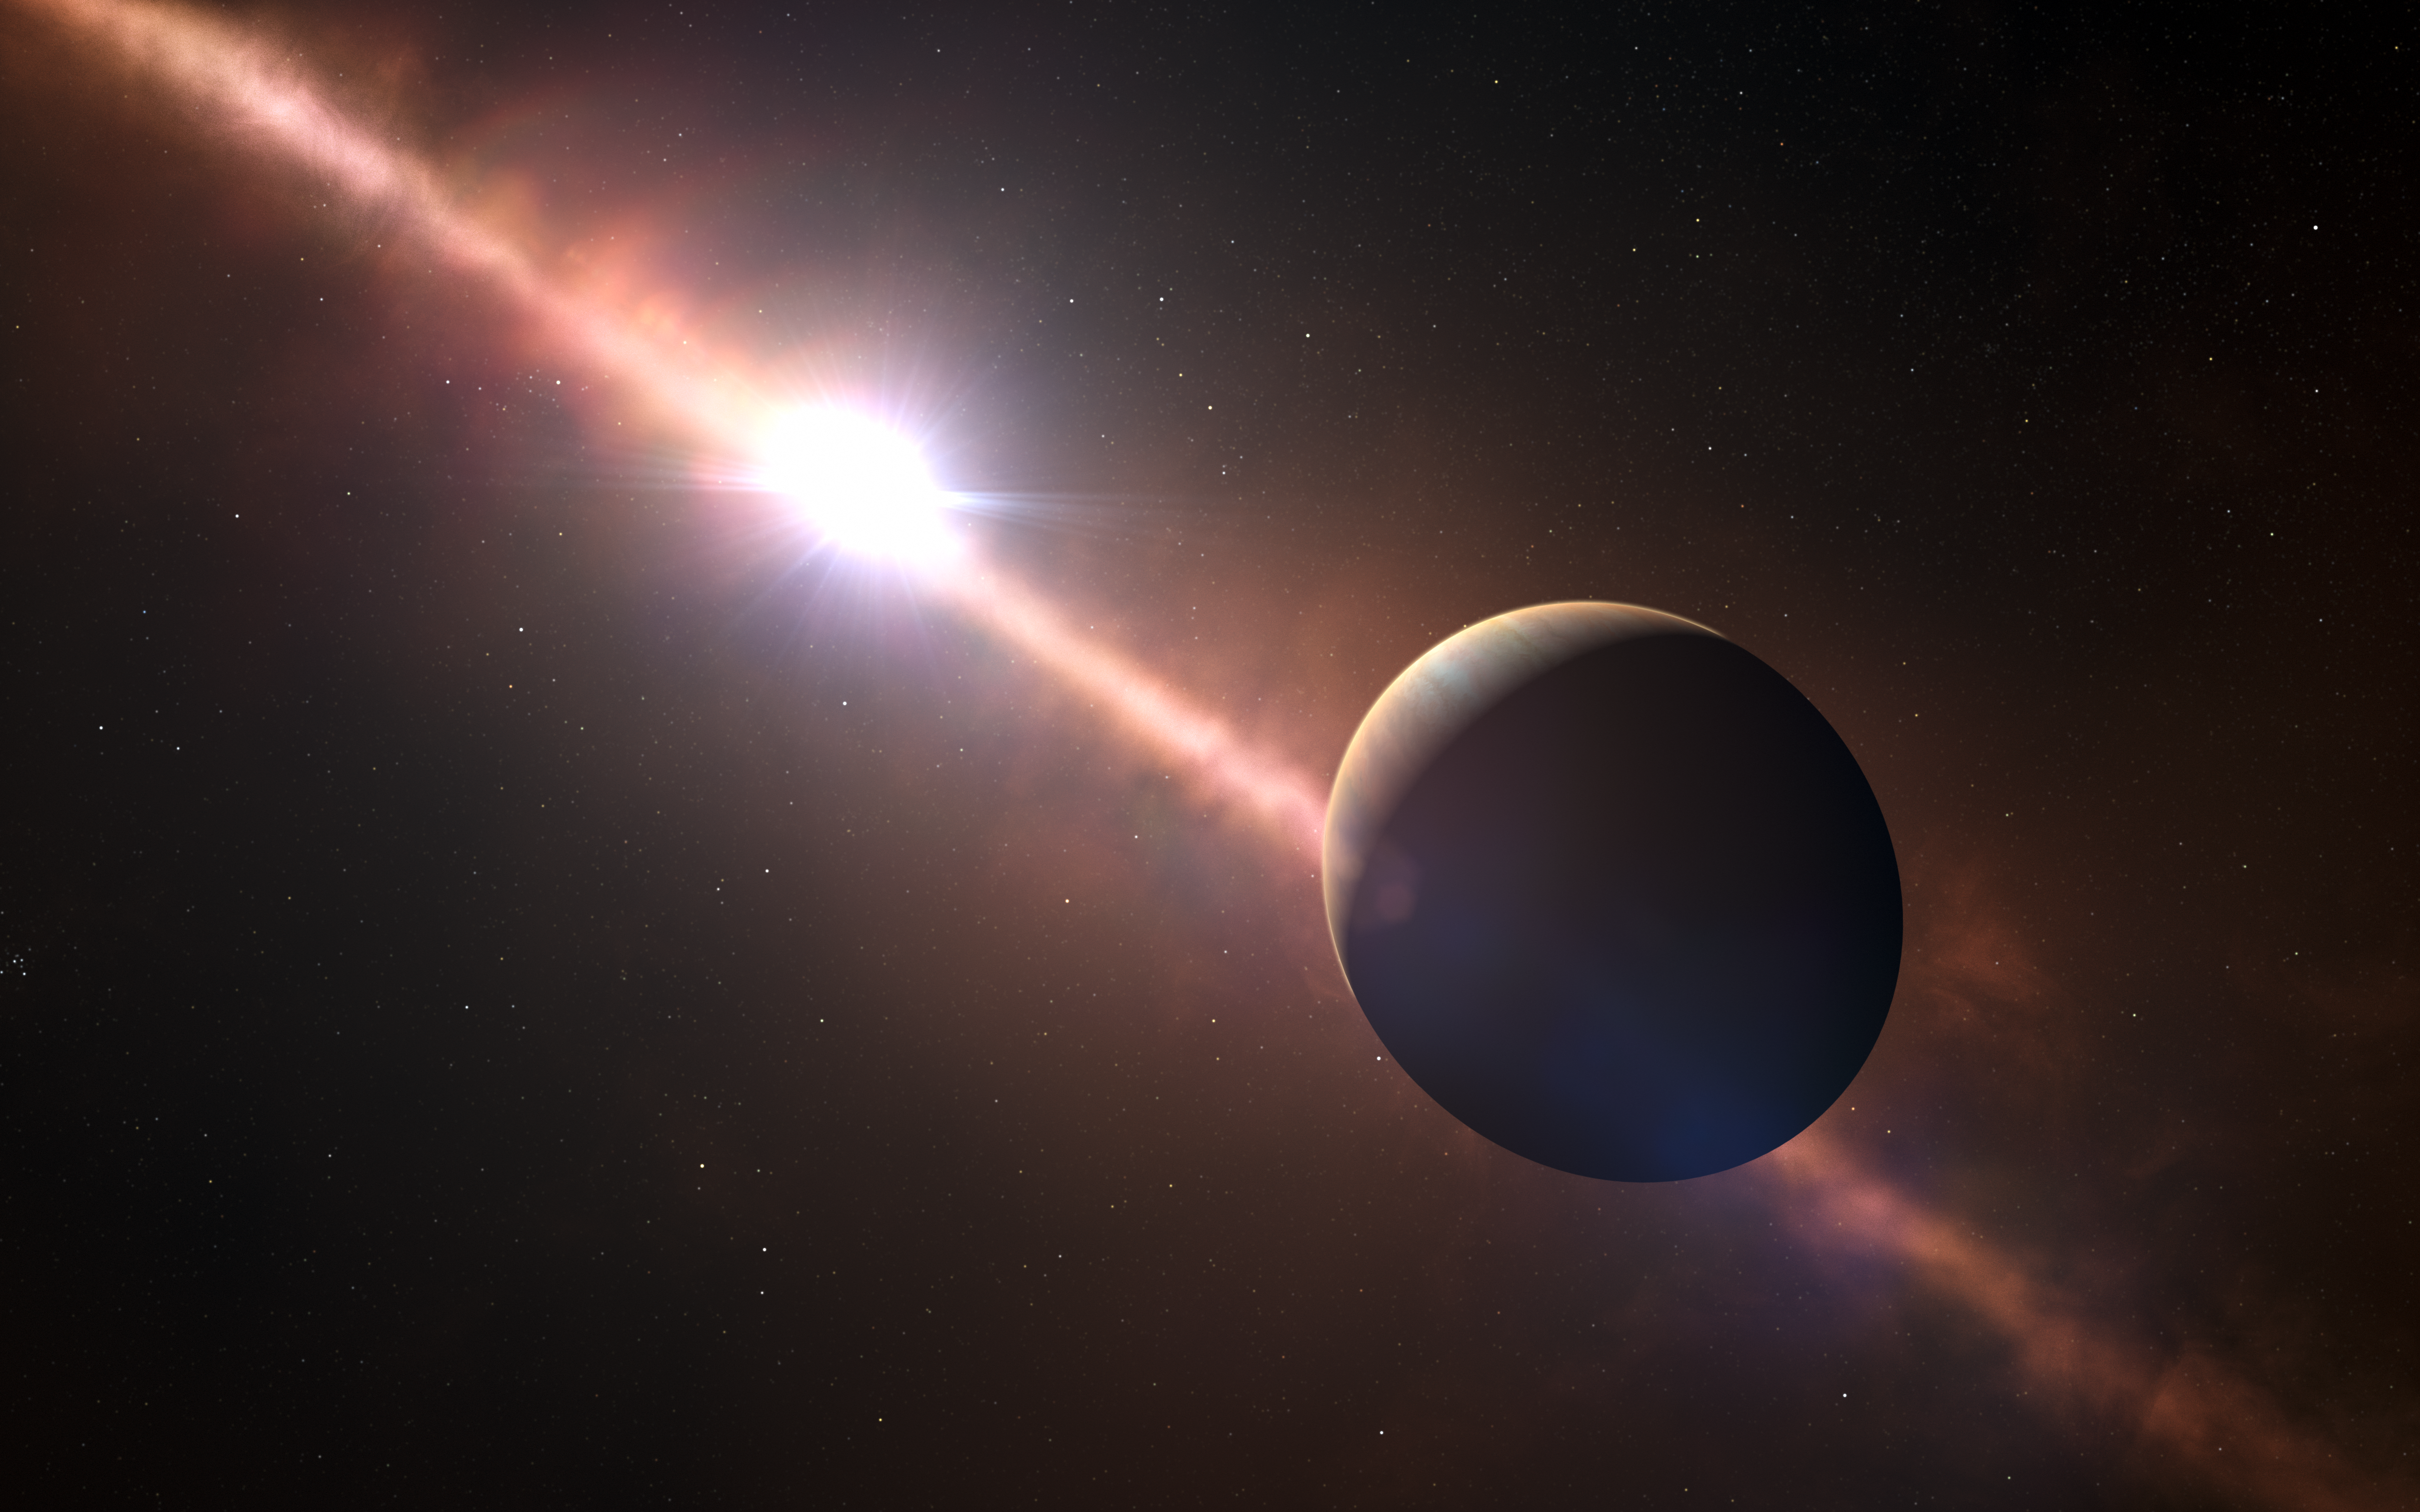

Artist’s impression of the planet Beta Pictoris b

This artist’s view shows the planet orbiting the young star Beta Pictoris. This exoplanet is the first to have its rotation rate measured. Its eight-hour day corresponds to an equatorial rotation speed of 100 000 kilometres/hour — much faster than any planet in the Solar System.

Credit: ESO L. Calçada/N. Risinger (skysurvey.org)